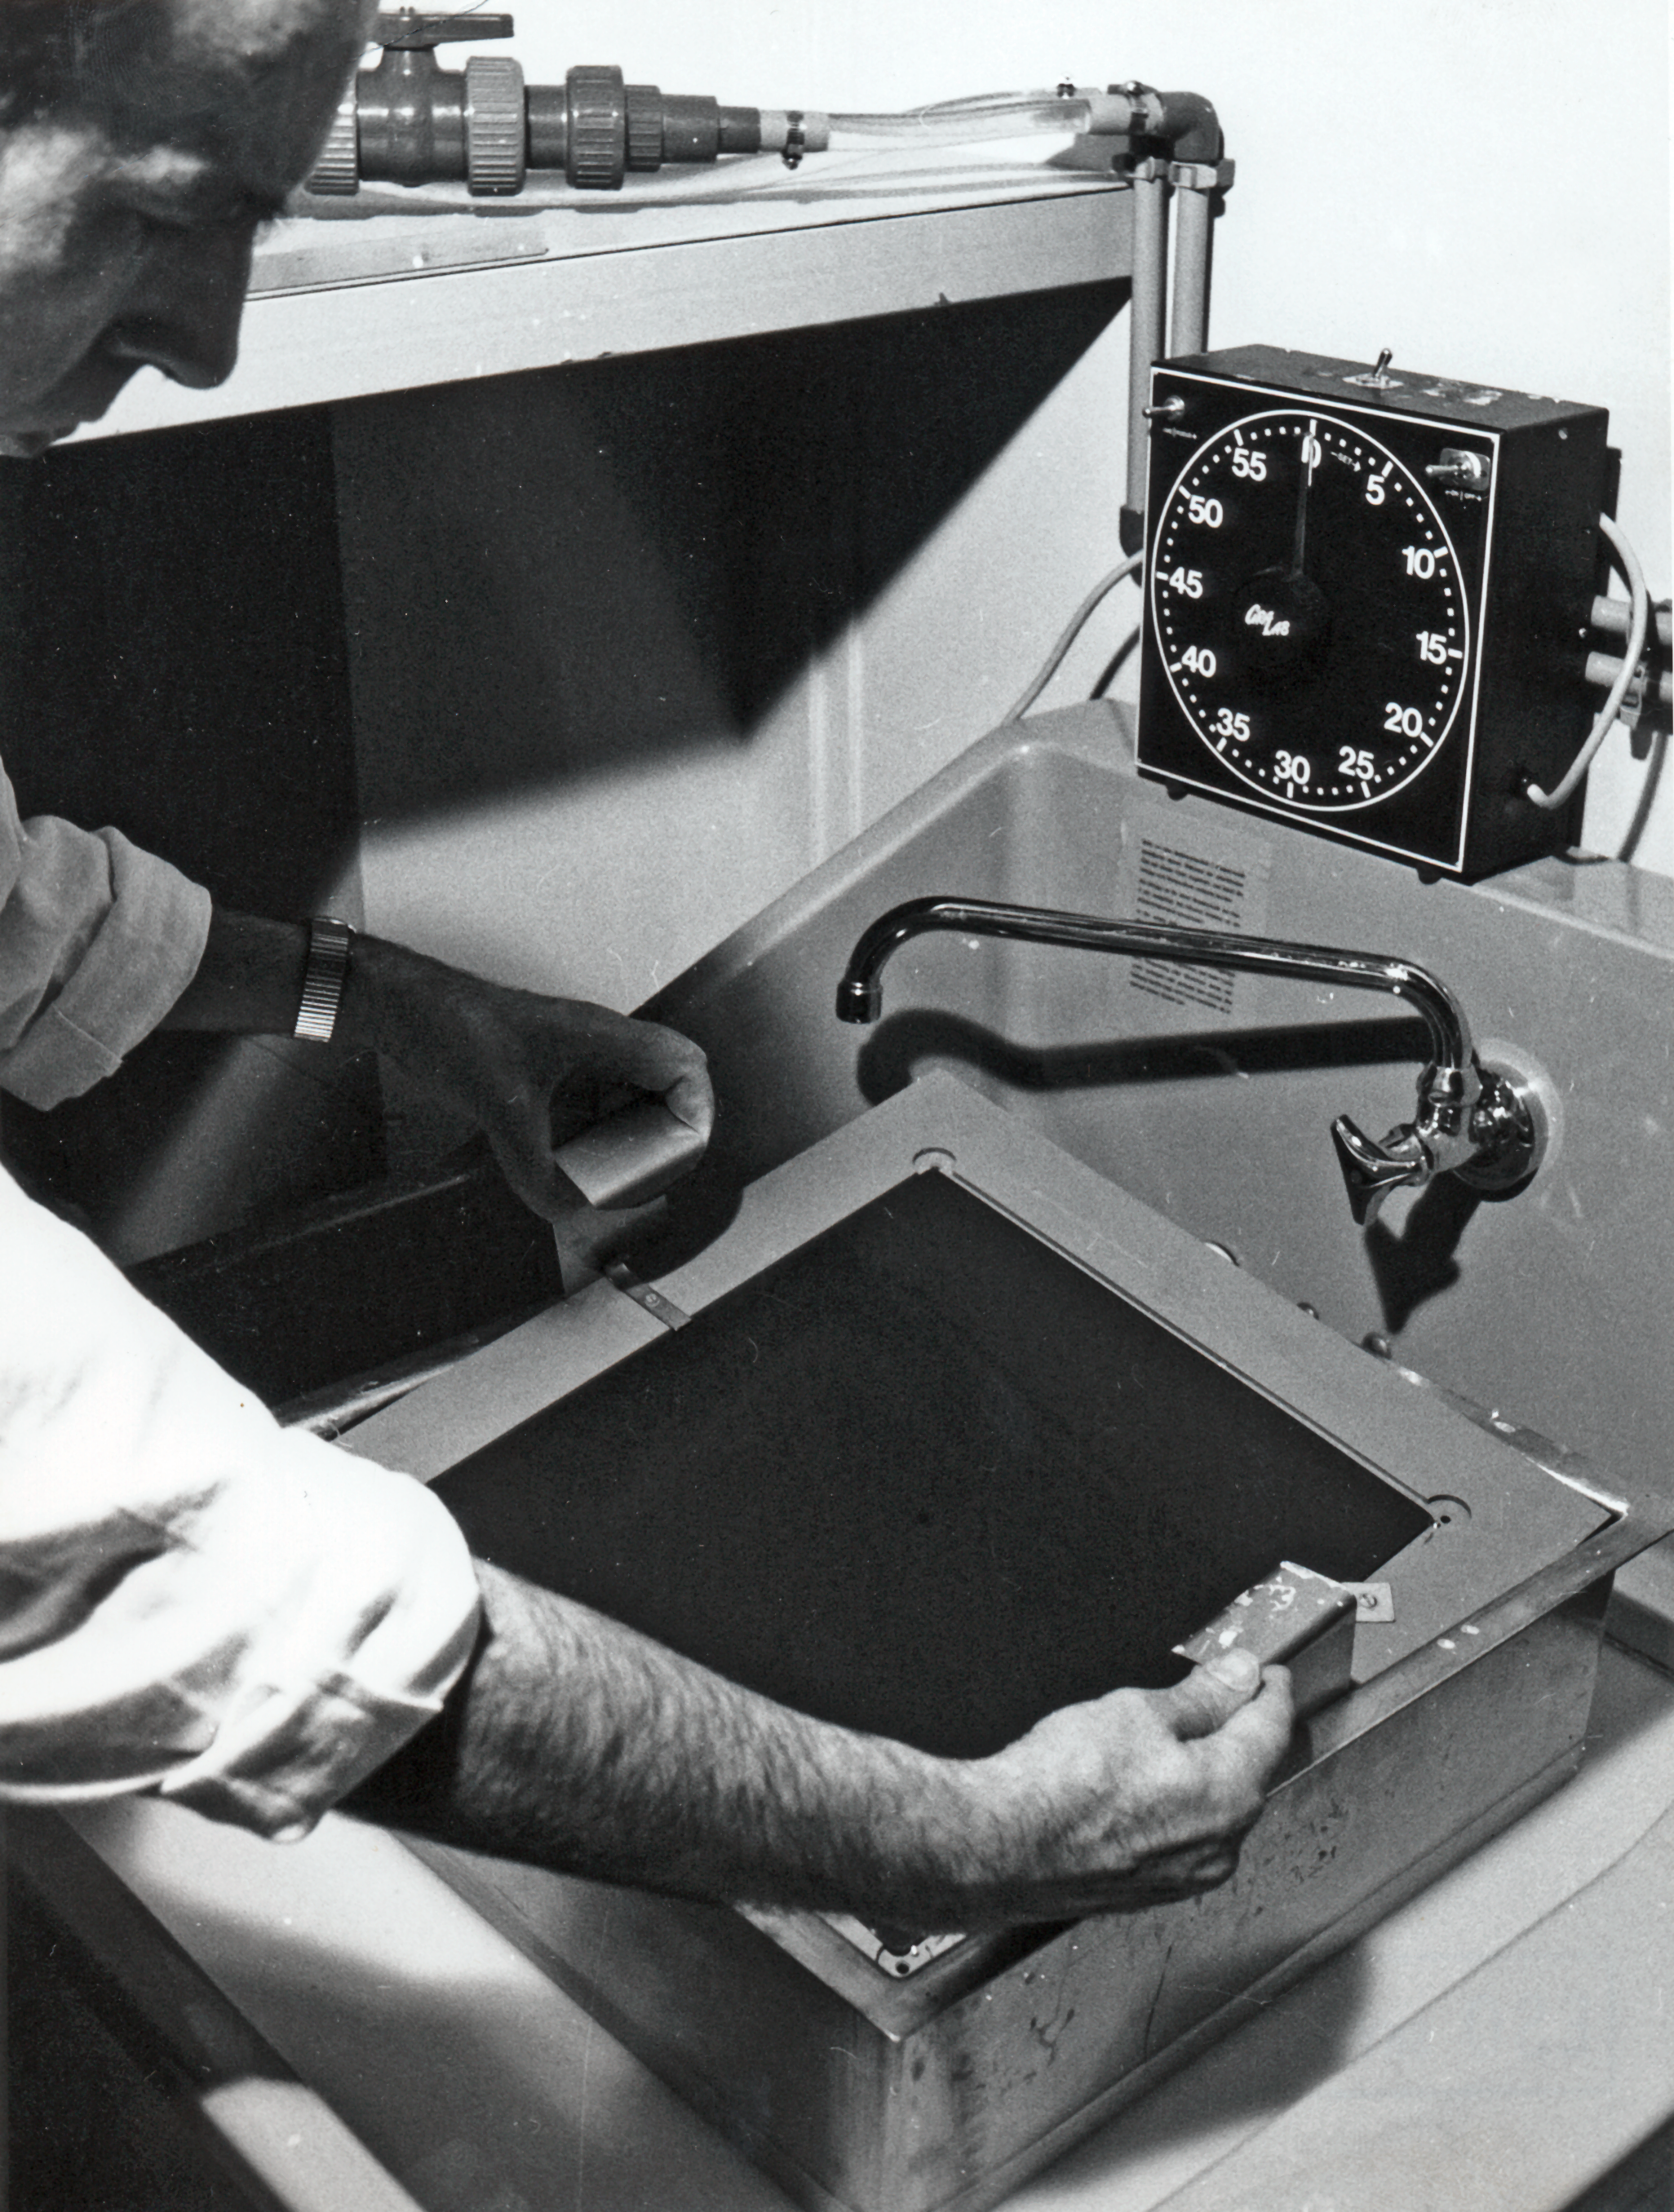

A new Schmidt plate

Bernard Dumoulin checks a freshly developed Schmidt plate copy. It is one of about 600 plates needed to produce the photographic sky atlas.

Credit: ESO